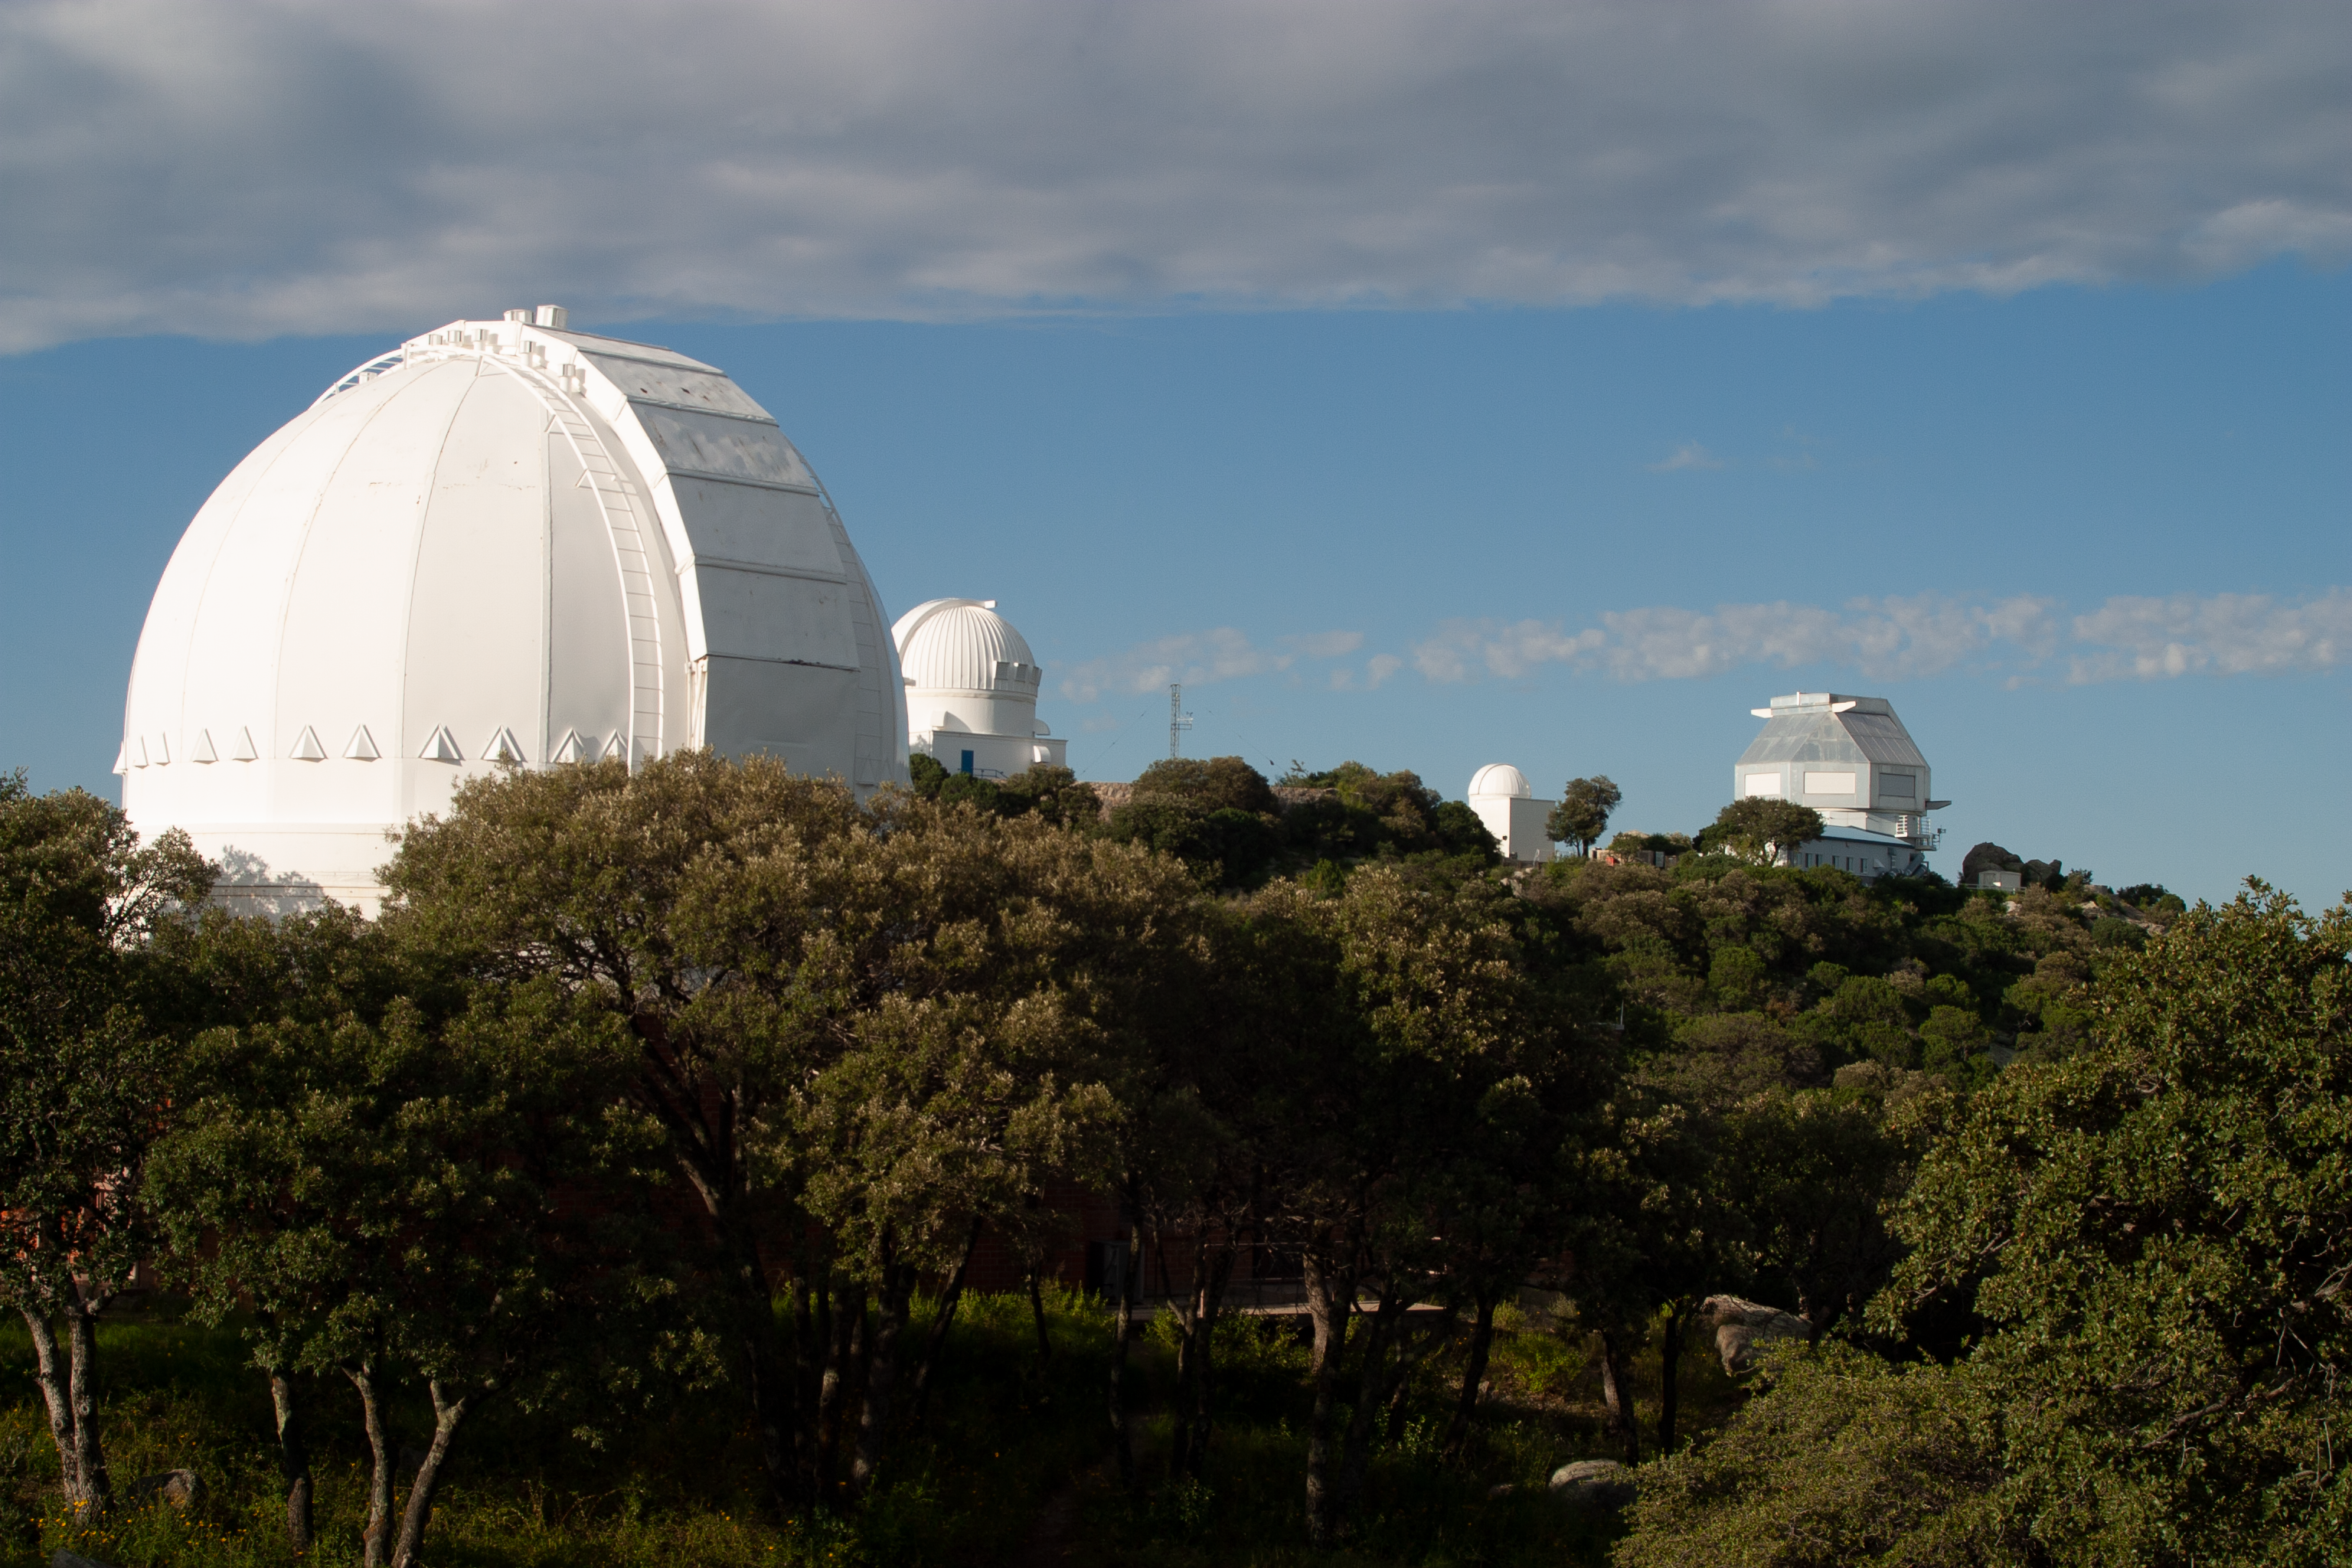

The Spacewatch 0.9-meter Telescope

The Spacewatch 0.9-meter Telescope at the Kitt Peak National Observatory.

Credit: KPNO/NOIRLab/NSF/AURA/P. Marenfeld